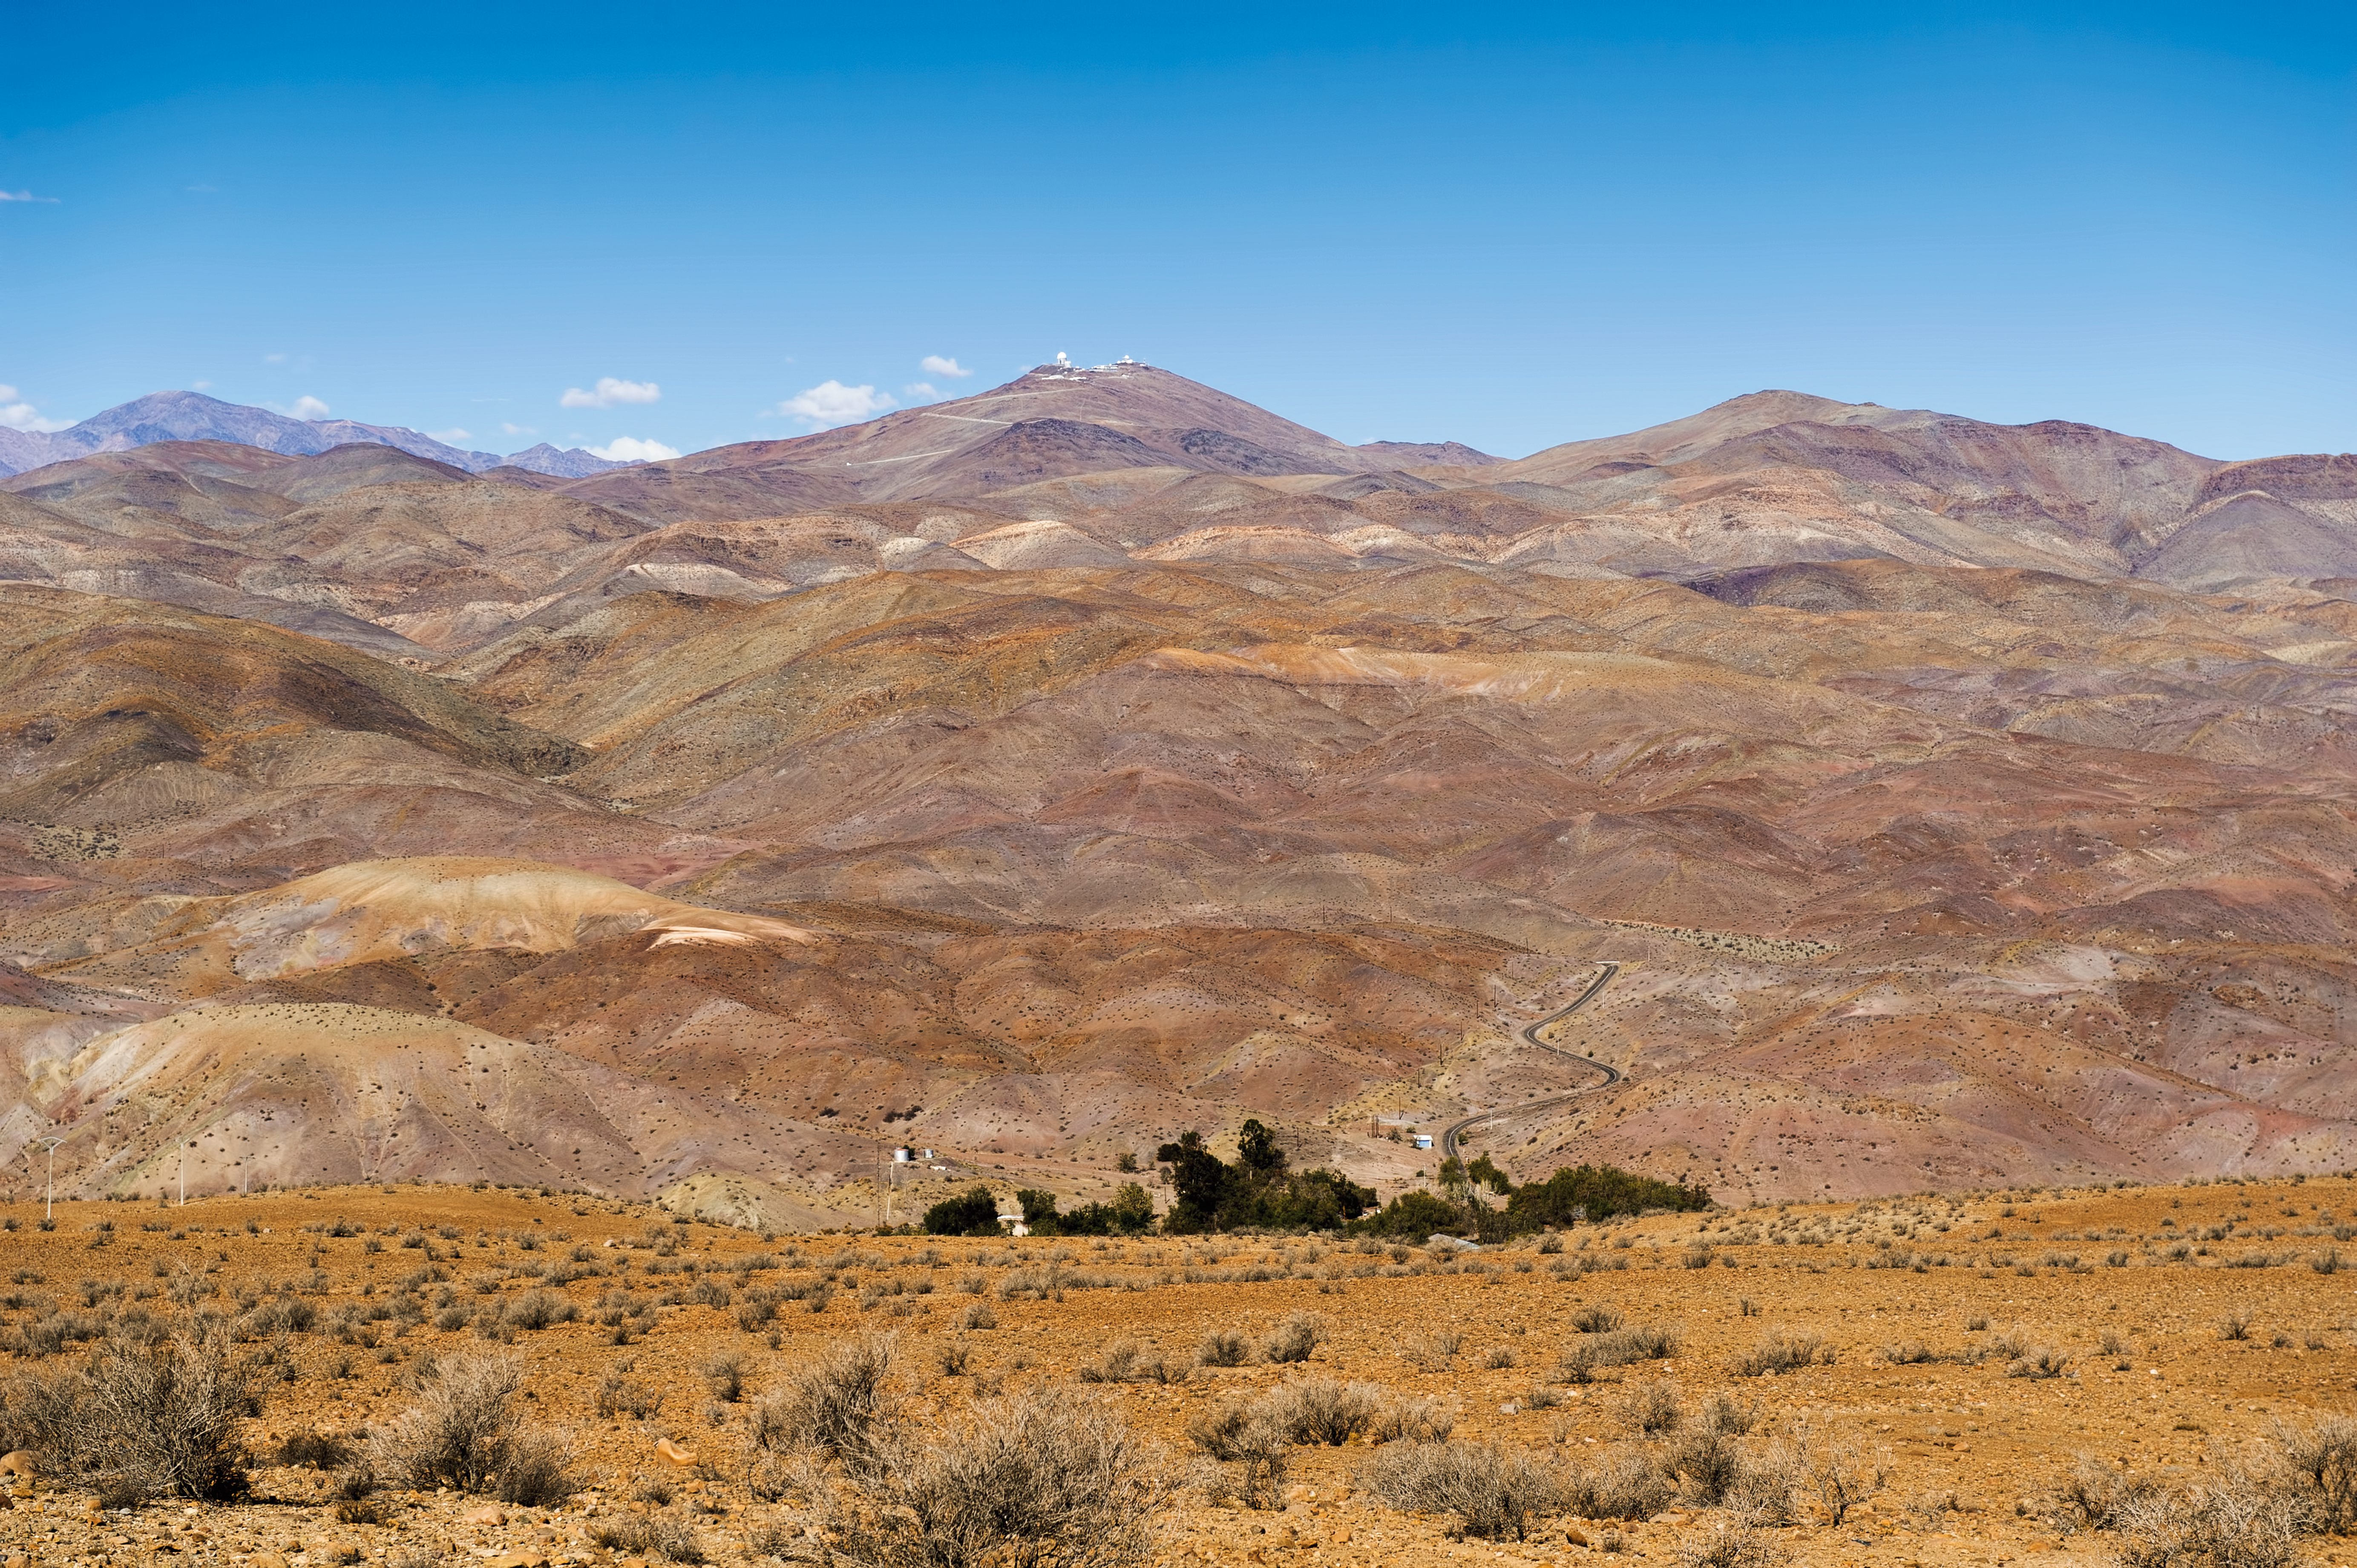

La Silla from base to summit

A view of the La Silla mountain from base to summit. La Silla Observatory, ESO's first observatory site, can be seen on the summit. At the foot of La Silla is Camp Pelicano, in the narrow valley Quebrada Pelicano. The small oasis seen here provides the observatory's water. ESO installed its original base camp in Pelicano in the mid-1960s.

#L

Credit: ESO/José Francisco Salgado (josefrancisco.org)